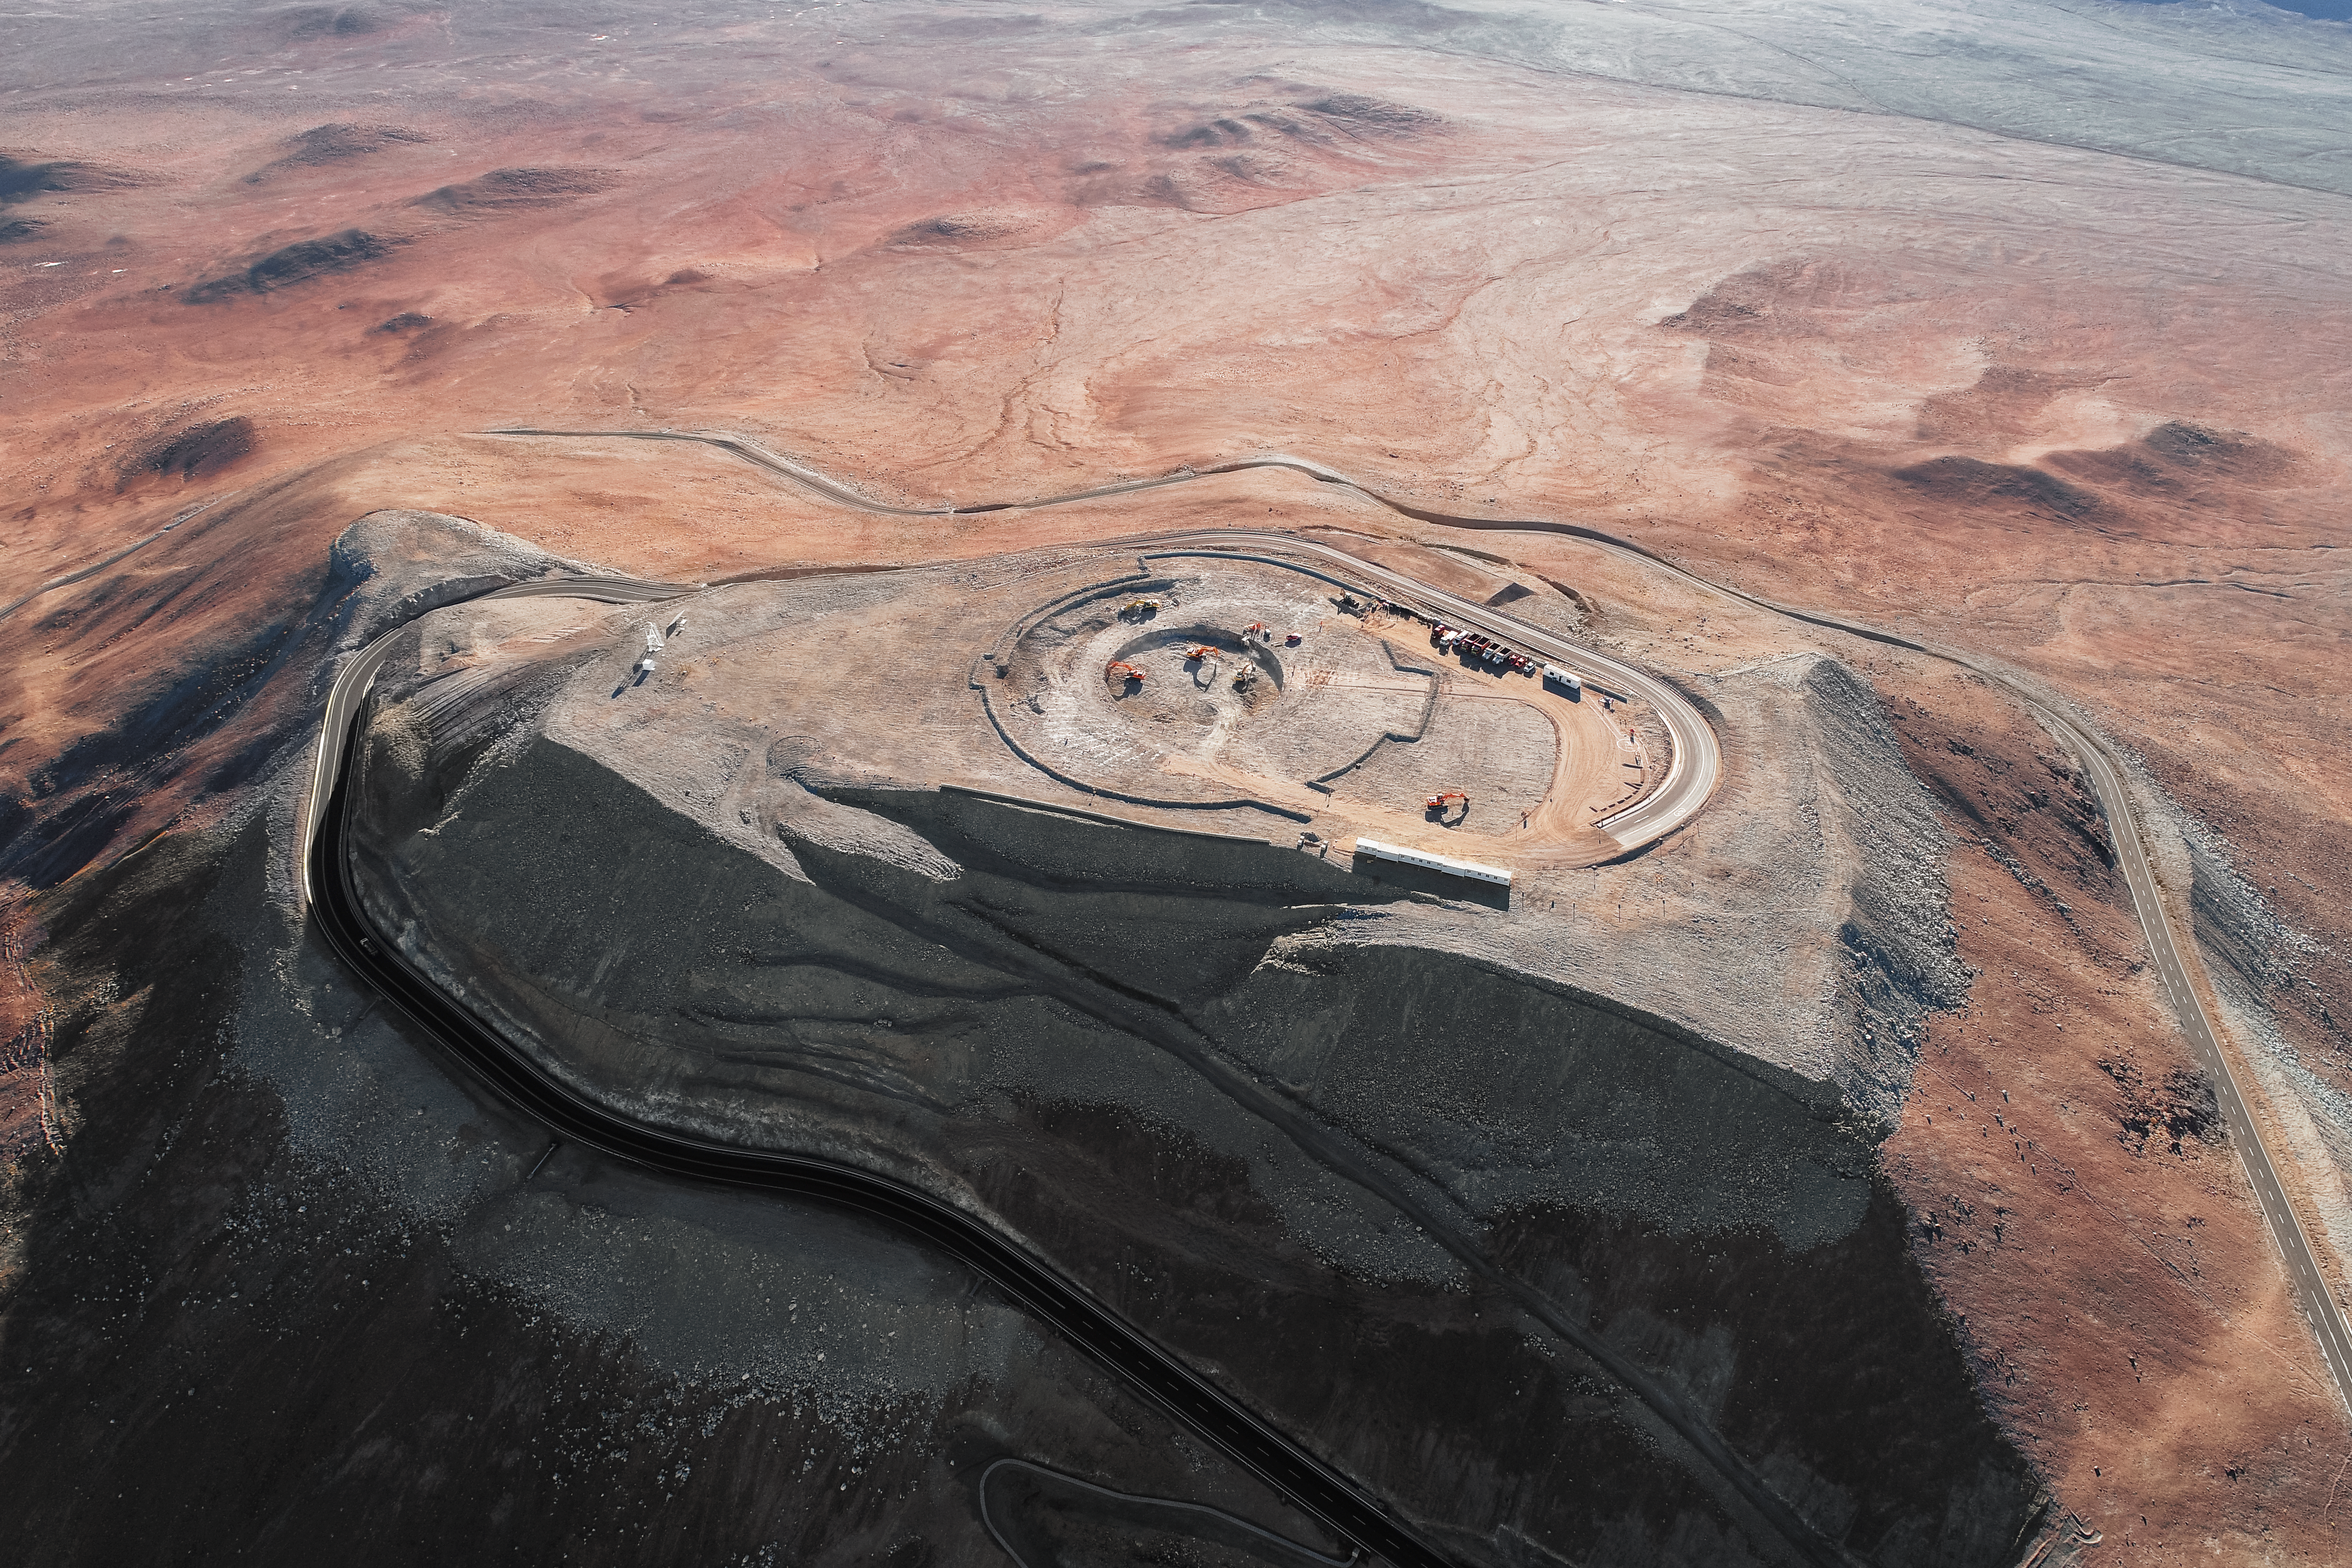

A jewel in the desert

Construction site of the Extremely Large Telescope.

Credit: ESO/G. Hüdepohl